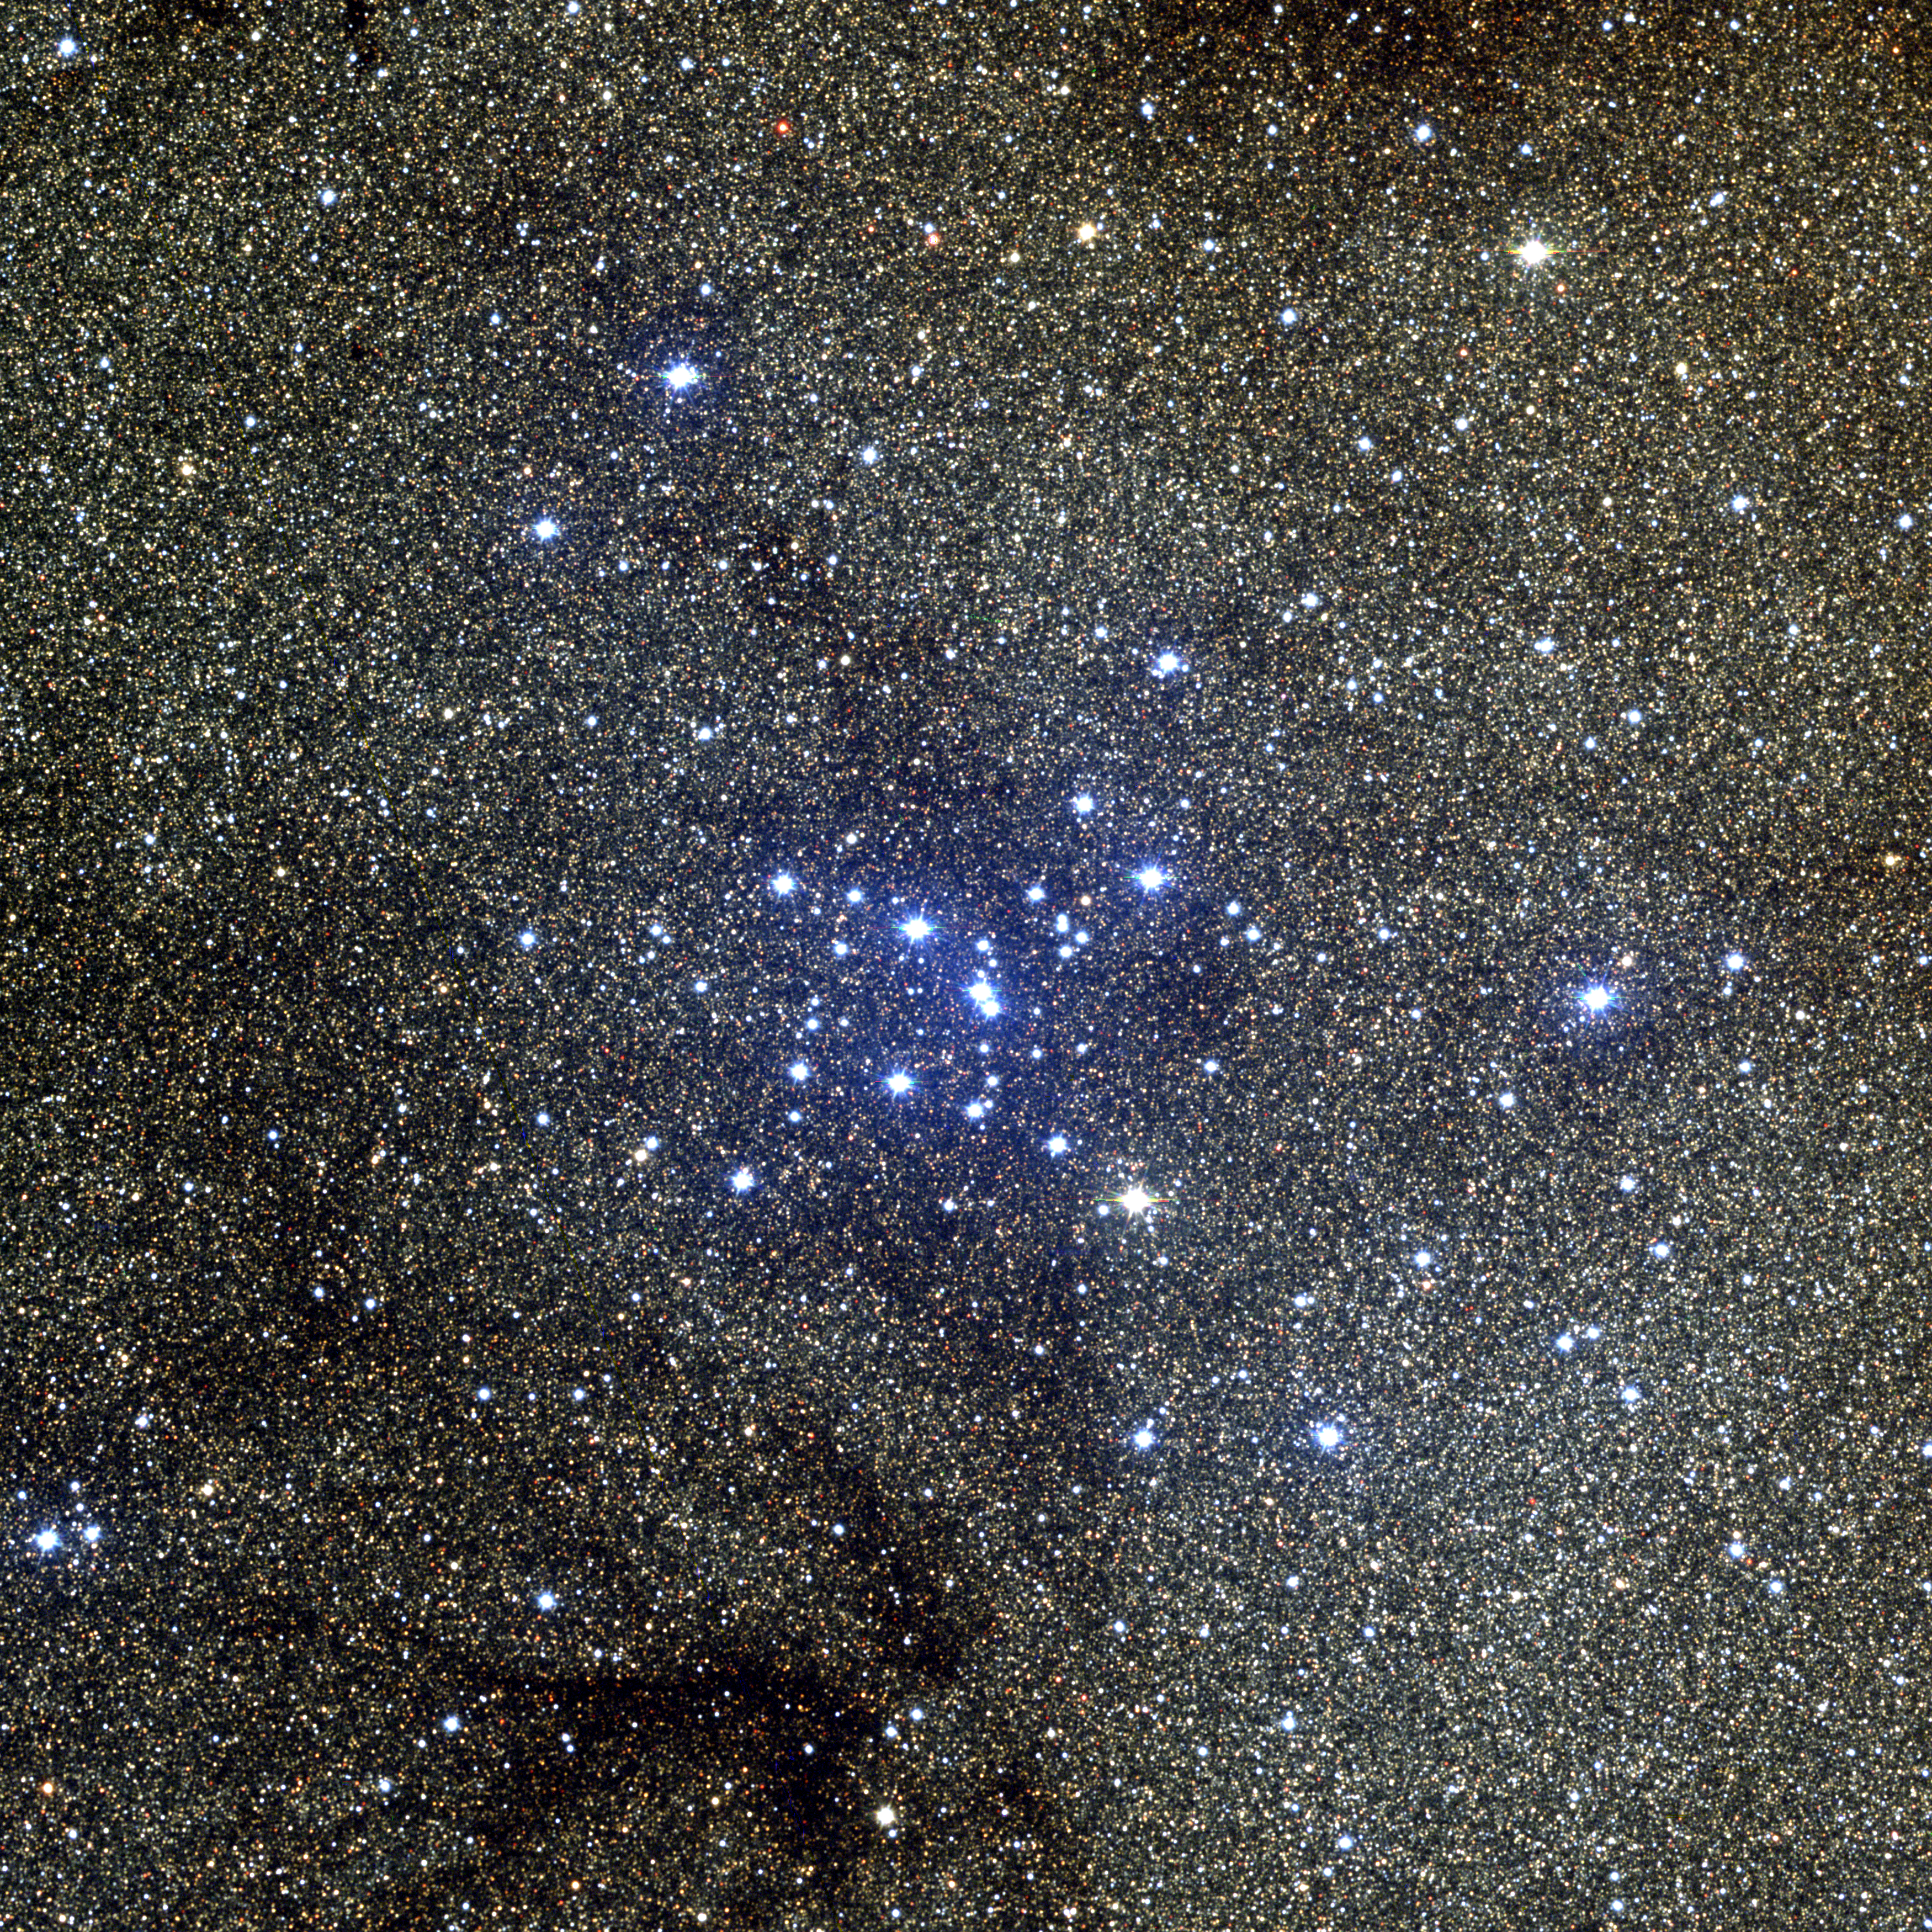

M7, NGC 6475

M7 is an open star cluster in the constellation Scorpius, set against the dramatic backdrop of the Milky Way, stars scattered like dust. This provides an interesting contrast with its near neighbor M6. M7 was known as early as the year 130 AD (or 130 CE), when it was mentioned by Ptolemy. At its (uncertain) distance of 800 light-years, M7's 80-odd stars spread over some 20 light-years and are in excess of 200 million years old. Recent work suggests a distance of 1000 light-years, which increases the size to 25 light-years but does not affect the age. This color composite was created from CCD images taken at the Burrell Schmidt telescope of the Warner and Swasey Observatory of the Case Western Reserve University, located on Kitt Peak in southwestern Arizona. The contributing images were taken in June and July of 1995 during the Research Experiences for Undergraduates (REU) program operated at the Kitt Peak National Observatory and supported by the National Science Foundation.

Credit: N.A.Sharp, REU program/NOIRLab/NSF/AURA